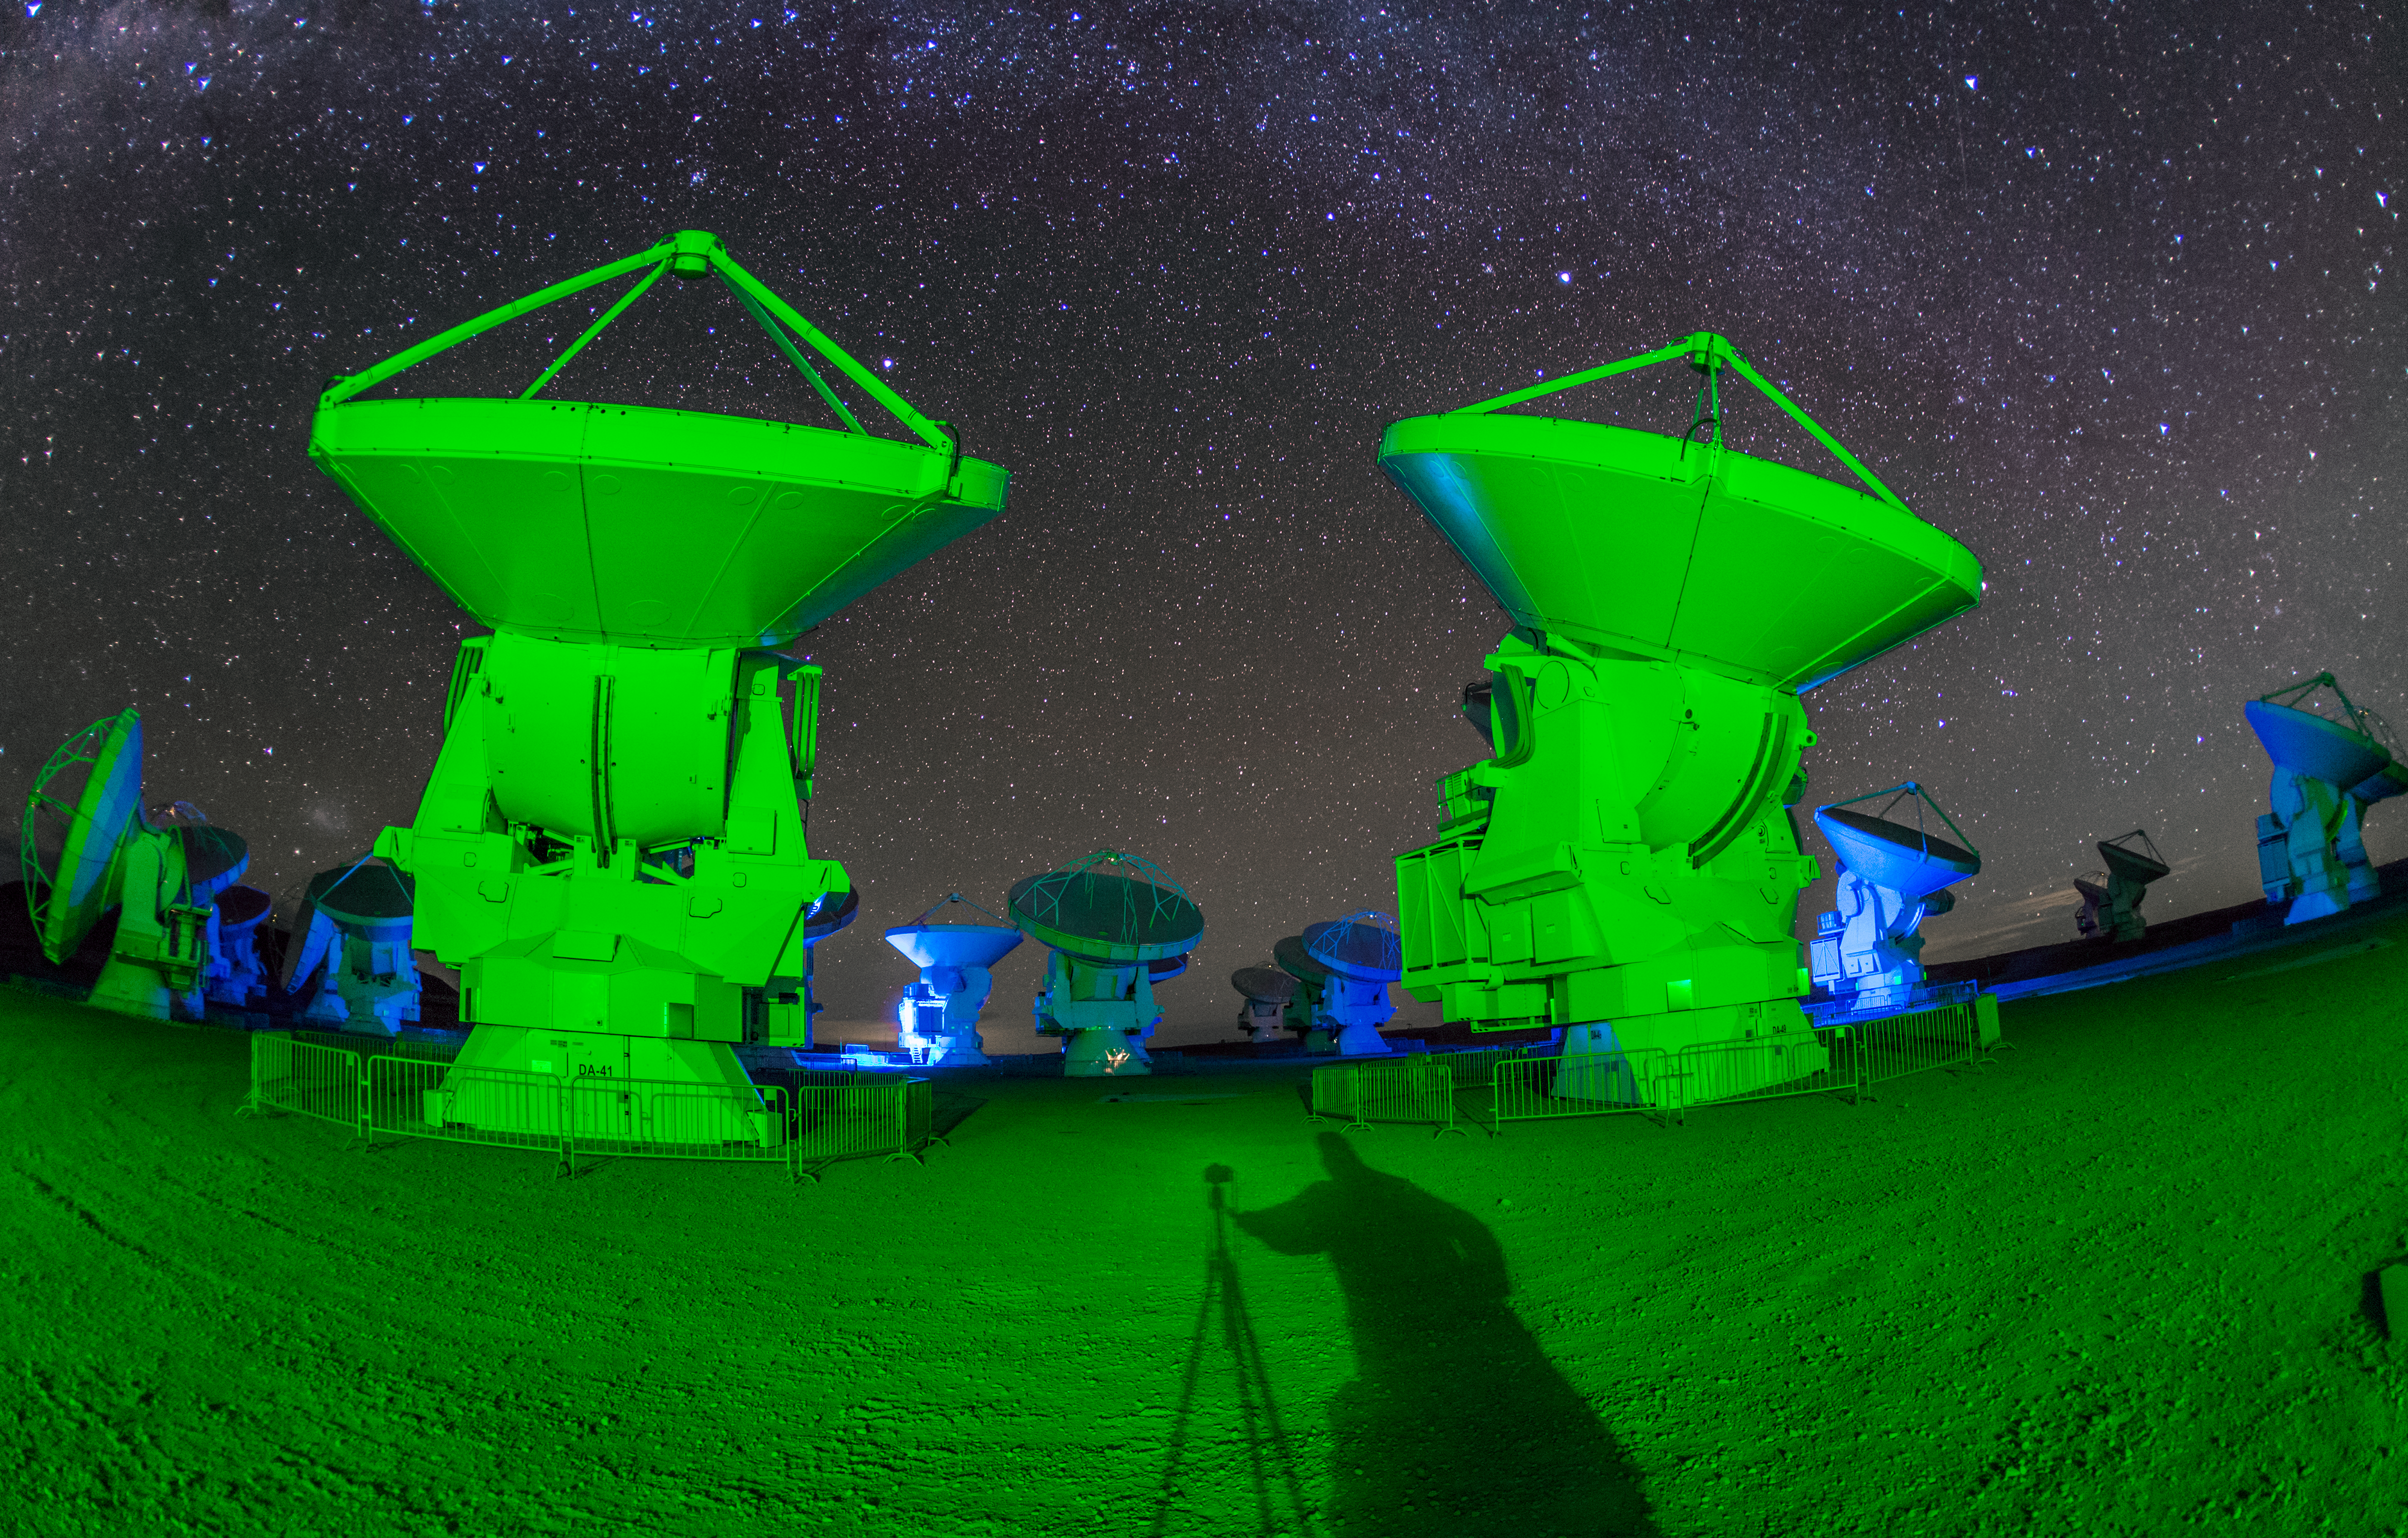

Photographer in shadow at ALMA

ALMA — the Atacama Large Millimeter/submillimeter Array — resides high up in Chile's arid and inhospitable Atacama desert region, where it observes the Universe at wavelengths in between the infra-red and radio regions of the spectrum. This enables it to see the cold Universe, objects only a few degrees above absolute zero, allowing astronomers to observe some of the earliest and most distant galaxies in the Universe. The green light lends an eerie air as the shadow of the photographer towers across the foreground.

Credit: S. Seip/ESO